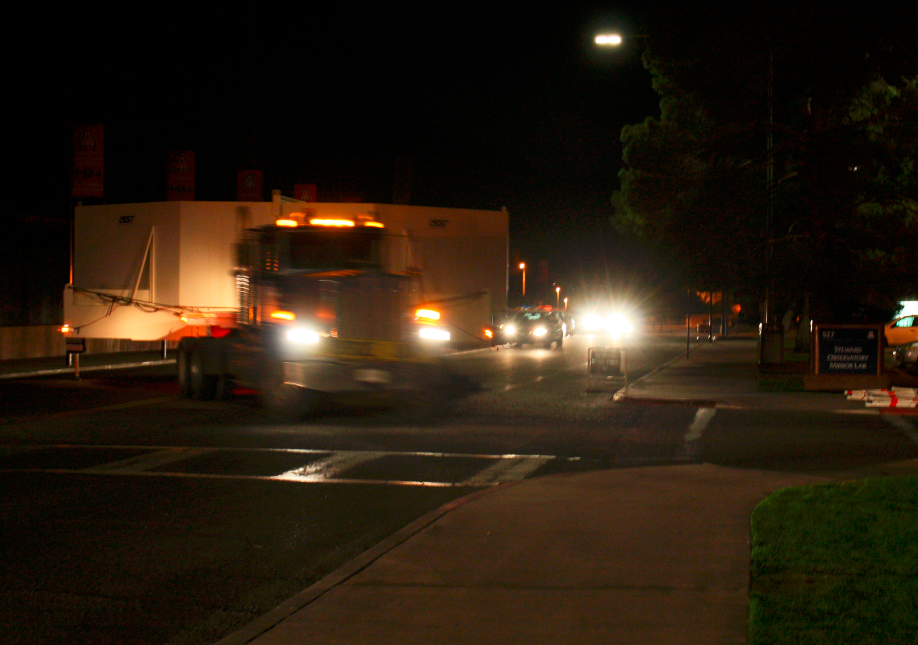

M1M3 Box Arrives at SOML

The 72, 620 pound M1M3 shipping container was successfully transported from CAID Industries in Tucson to the Richard F. Caris Mirror Lab, University of Arizona. The 30ft x 30ft oversize load departed at 4am, escorted by four Tucson police cars and two pilot vehicles. Offloading was completed by 5:30am. Once Final Acceptance Testing is completed, the M1M3 will be stored locally in Tucson for final integrated testing prior to shipment to the summit facility in Chile.

Credit: Rubin Observatory/NSF/AURA